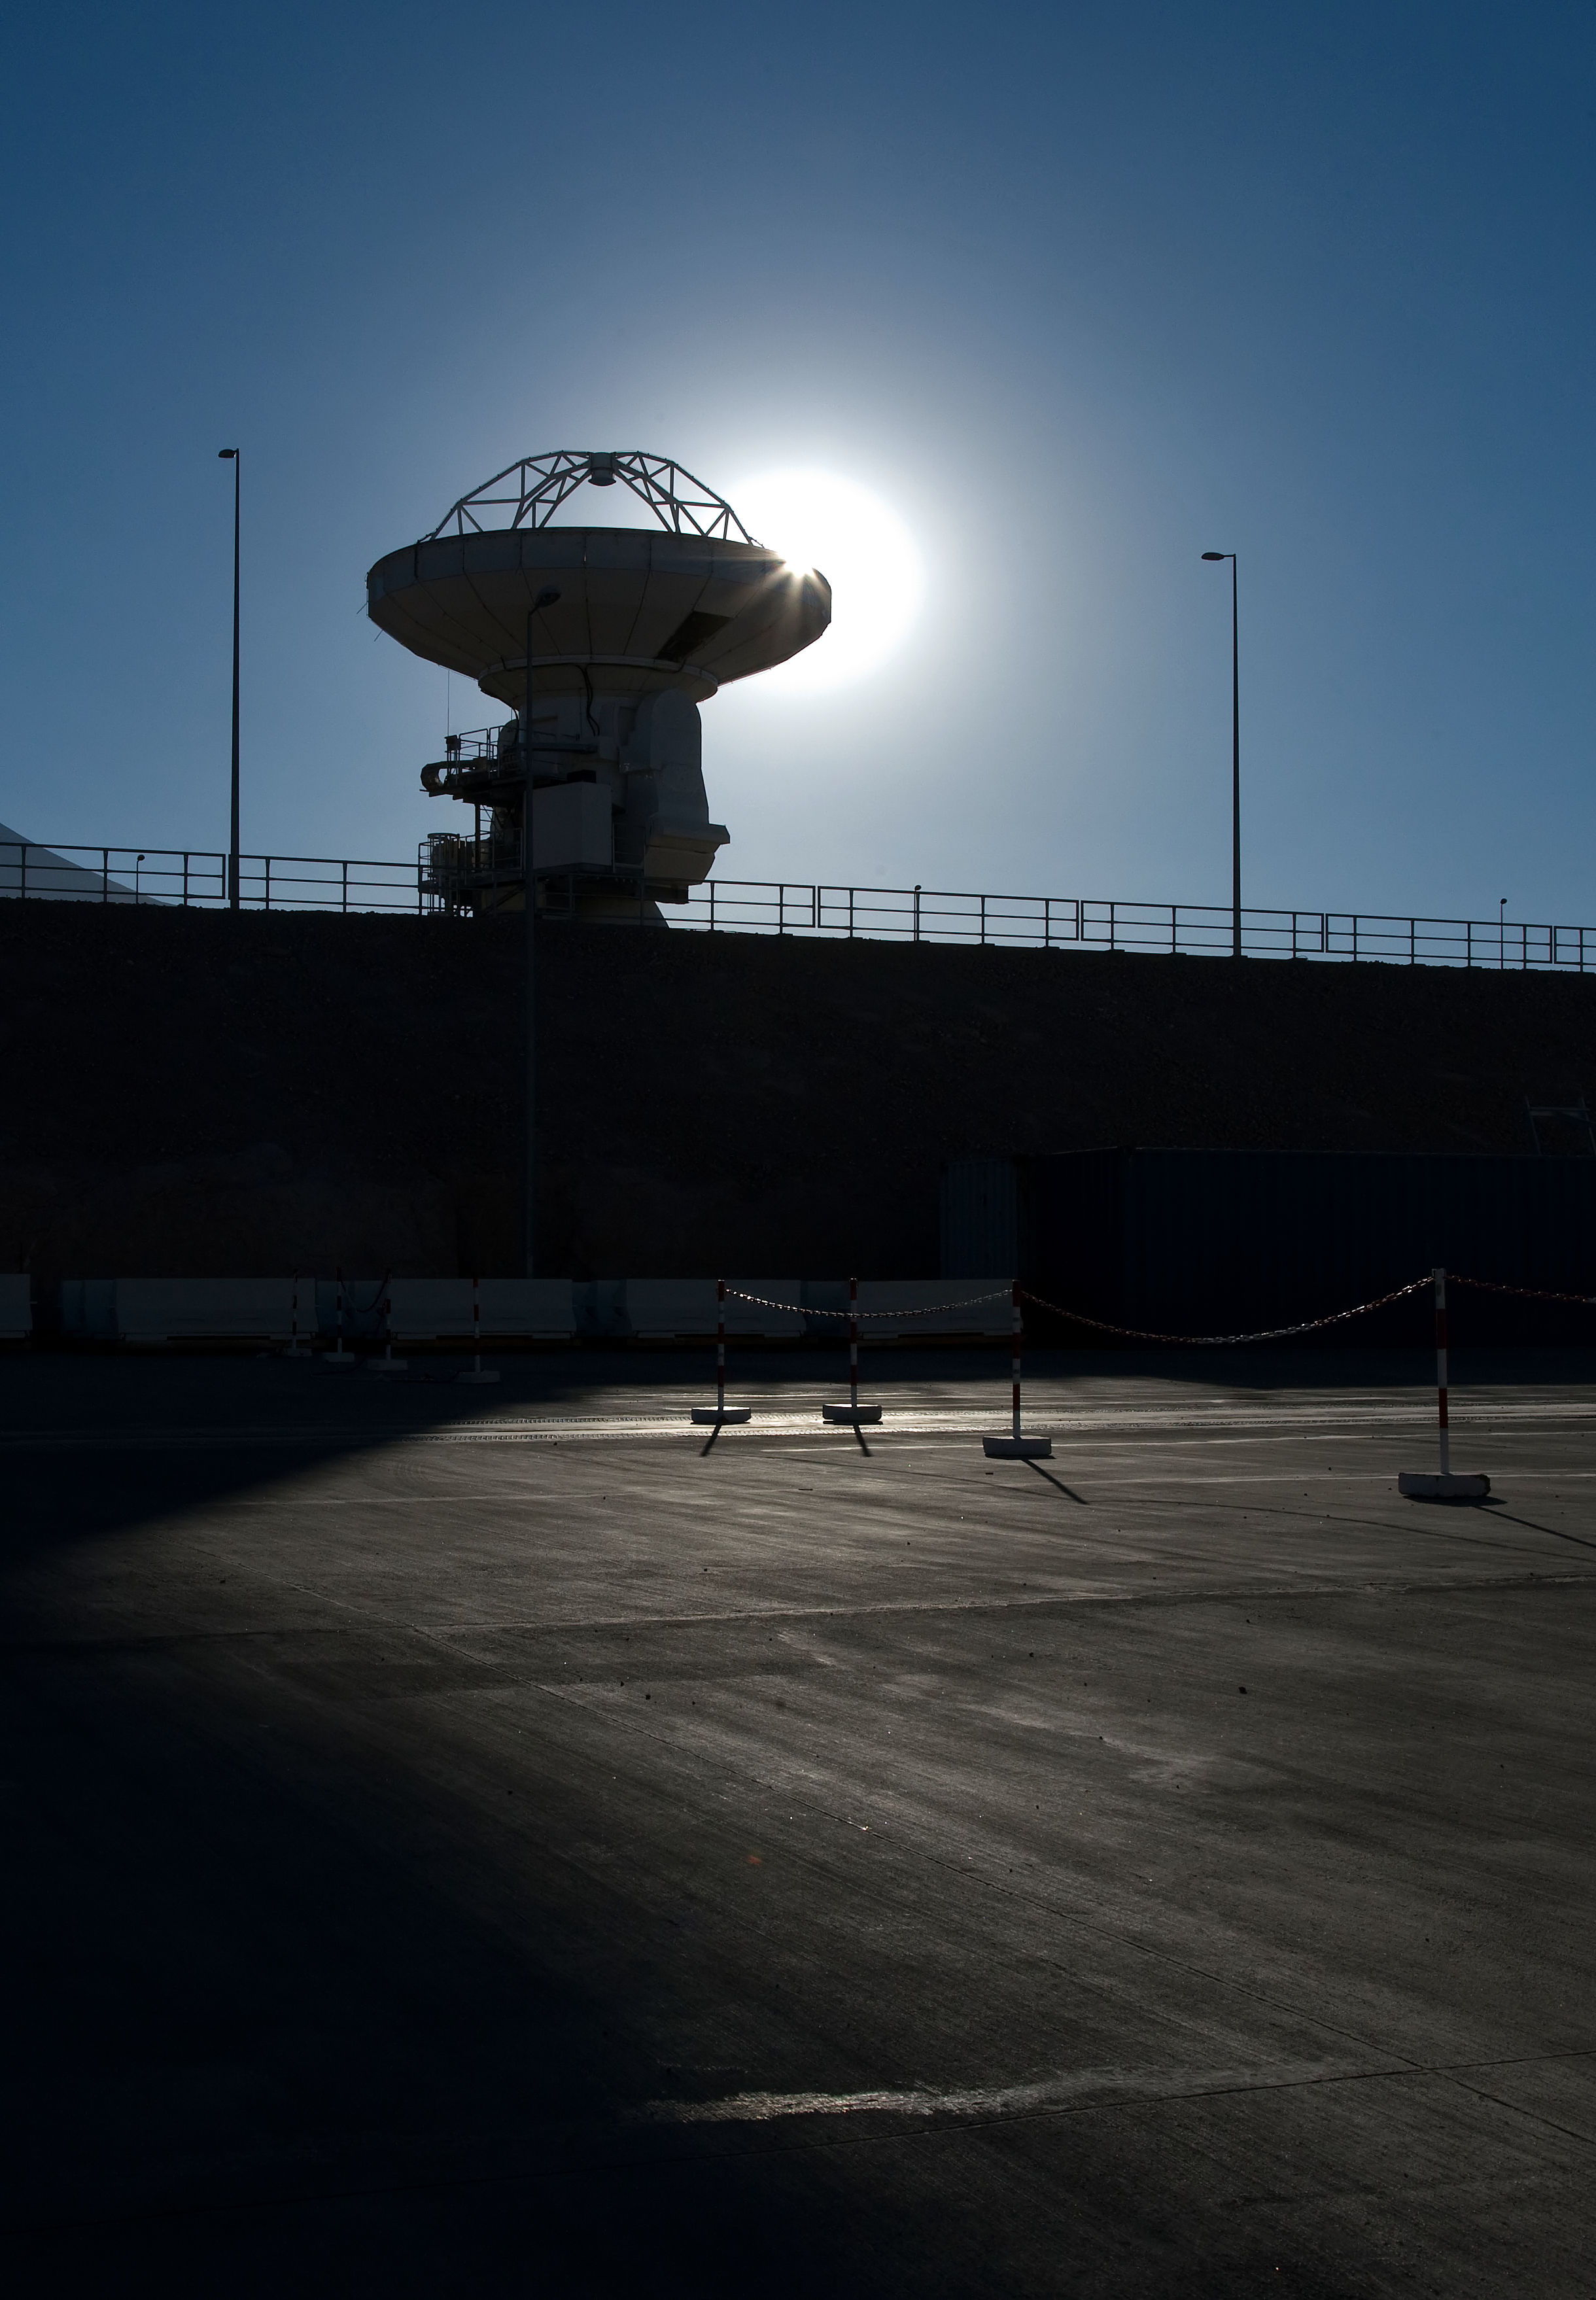

ALMA antenna at OSF backlit by the Sun

One of the Atacama Large Millimeter/submillimeter Array (ALMA) antennas sits in front of the sun at the Operation Support Facility in the Chilean Andes, 2900 m above sea level. ALMA is the largest ground-based astronomy project in existence, and will be comprised of a giant array of 12-m submillimetre quality antennas, with baselines of several kilometres. An additional, compact array of 7-m and 12-m antennas will complement the main array. Construction of ALMA started in 2003 and will be completed in 2012. The ALMA project is an international collaboration between Europe, East Asia and North America in cooperation with the Republic of Chile.

Credit: Iztok Bončina/ALMA (ESO/NAOJ/NRAO)